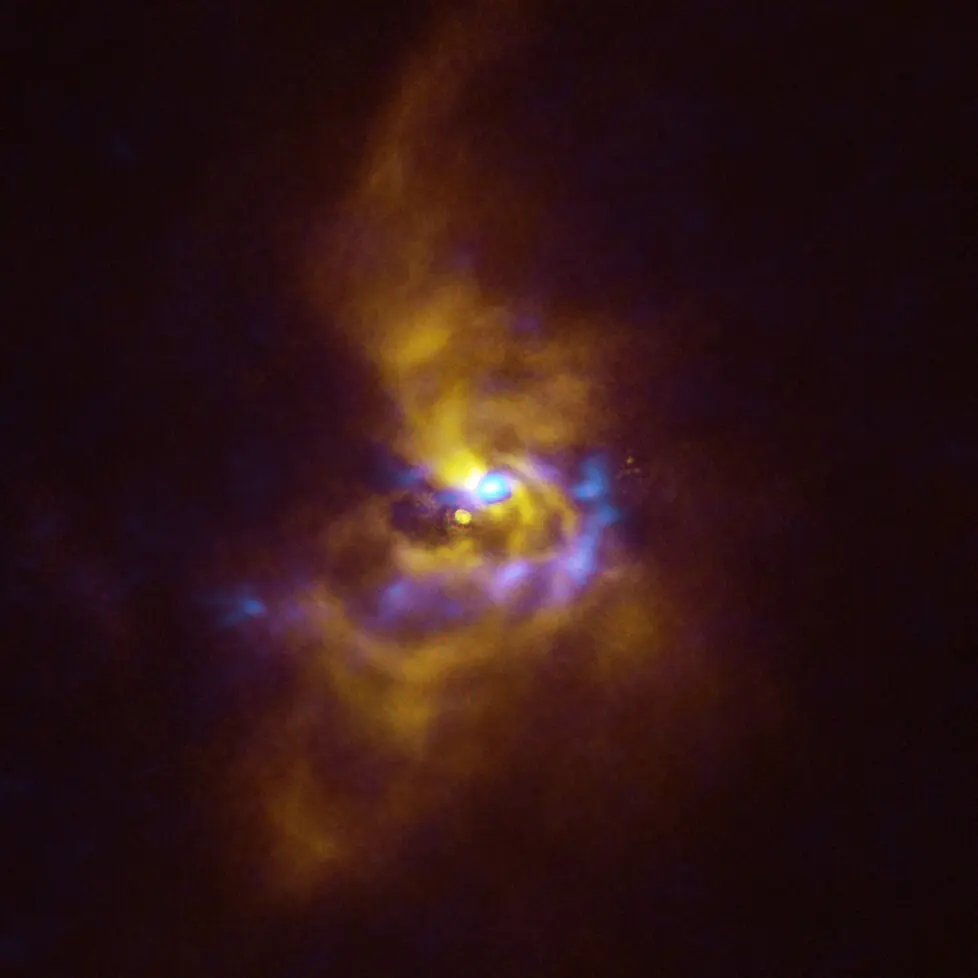

Combined SPHERE and ALMA image of material orbiting V960 Mon

At the centre of this image is the young star V960 Mon, located over 5000 light-years away in the constellation Monoceros. Dusty material with potential to form planets surrounds the star. Observations obtained using the Spectro-Polarimetric High-contrast Exoplanet REsearch (SPHERE) instrument on ESO’s VLT, represented in yellow in this image, show that the dusty material orbiting the young star is assembling together in a series of intricate spiral arms extending to distances greater than the entire Solar System. Meanwhile, the blue regions represent data obtained with the Atacama Large Millimeter/submillimeter Array (ALMA). The ALMA data peers deeper into the structure of the spiral arms, revealing large dusty clumps that could contract and collapse to form giant planets roughly the size of Jupiter via a process known as “gravitational instability”.

Credit: ESO/ALMA (ESO/NAOJ/NRAO)/Weber et al